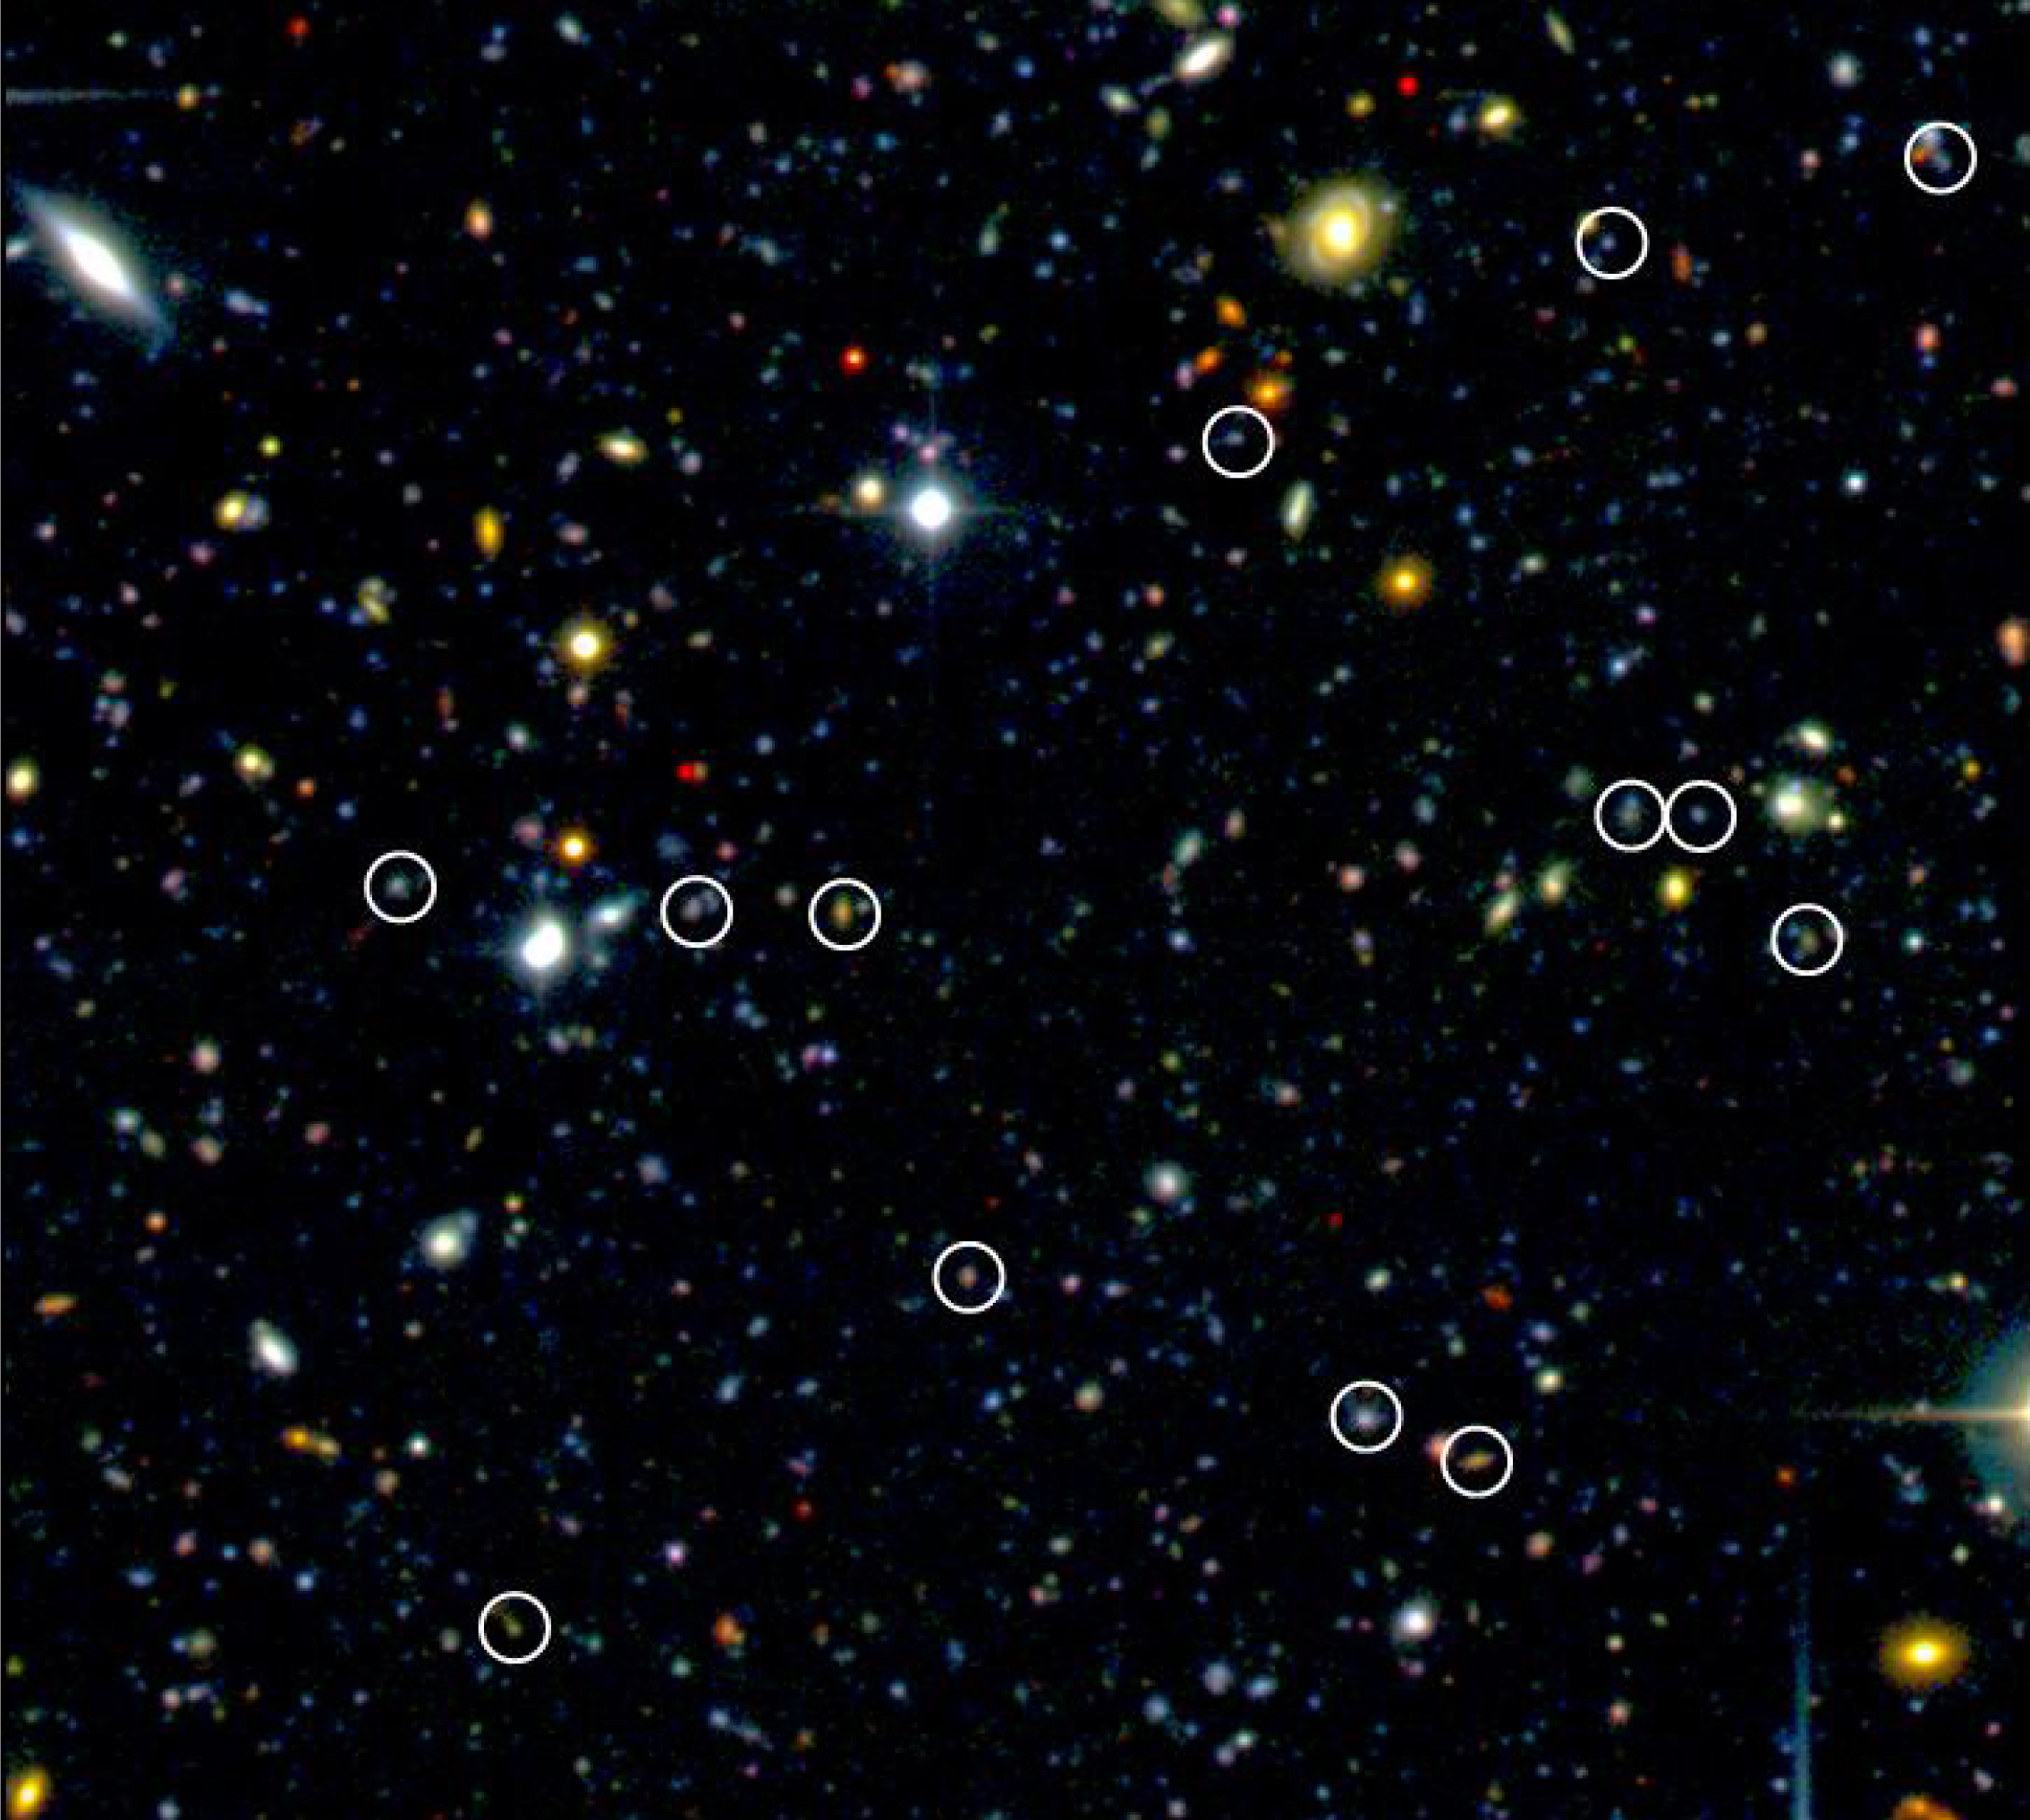

New population of distant galaxies

Small patch of the sky surveyed by the VVDS team in the Cetus (The Whale) constellation. This colour-composite image based on observations made with Megacam at the CFHT indicates a few of the newly found distant galaxies (encircled ones) based on VIMOS/VLT data. In this field of view of about 3 x 3 arcmin, 13 distant galaxies were discovered. The VVDS team discovered in total about 1,000 of such galaxies.

Credit: ESO/LAM-OAMP/CFHT